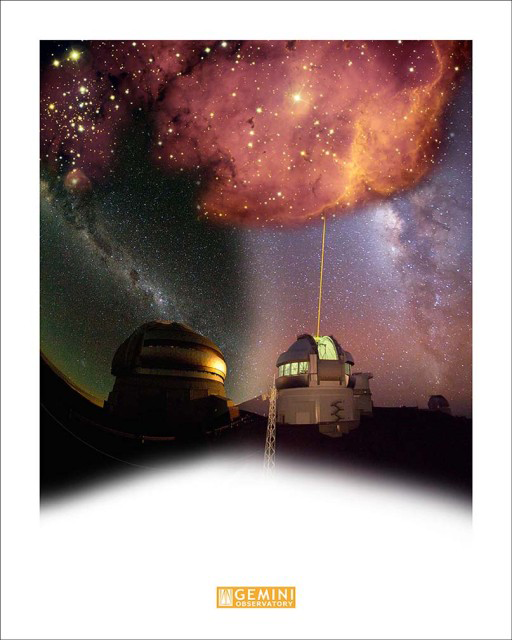

NGC 2467 above Gemini South (L) & Gemini North (R)

Credit: International Gemini Observatory/AURA